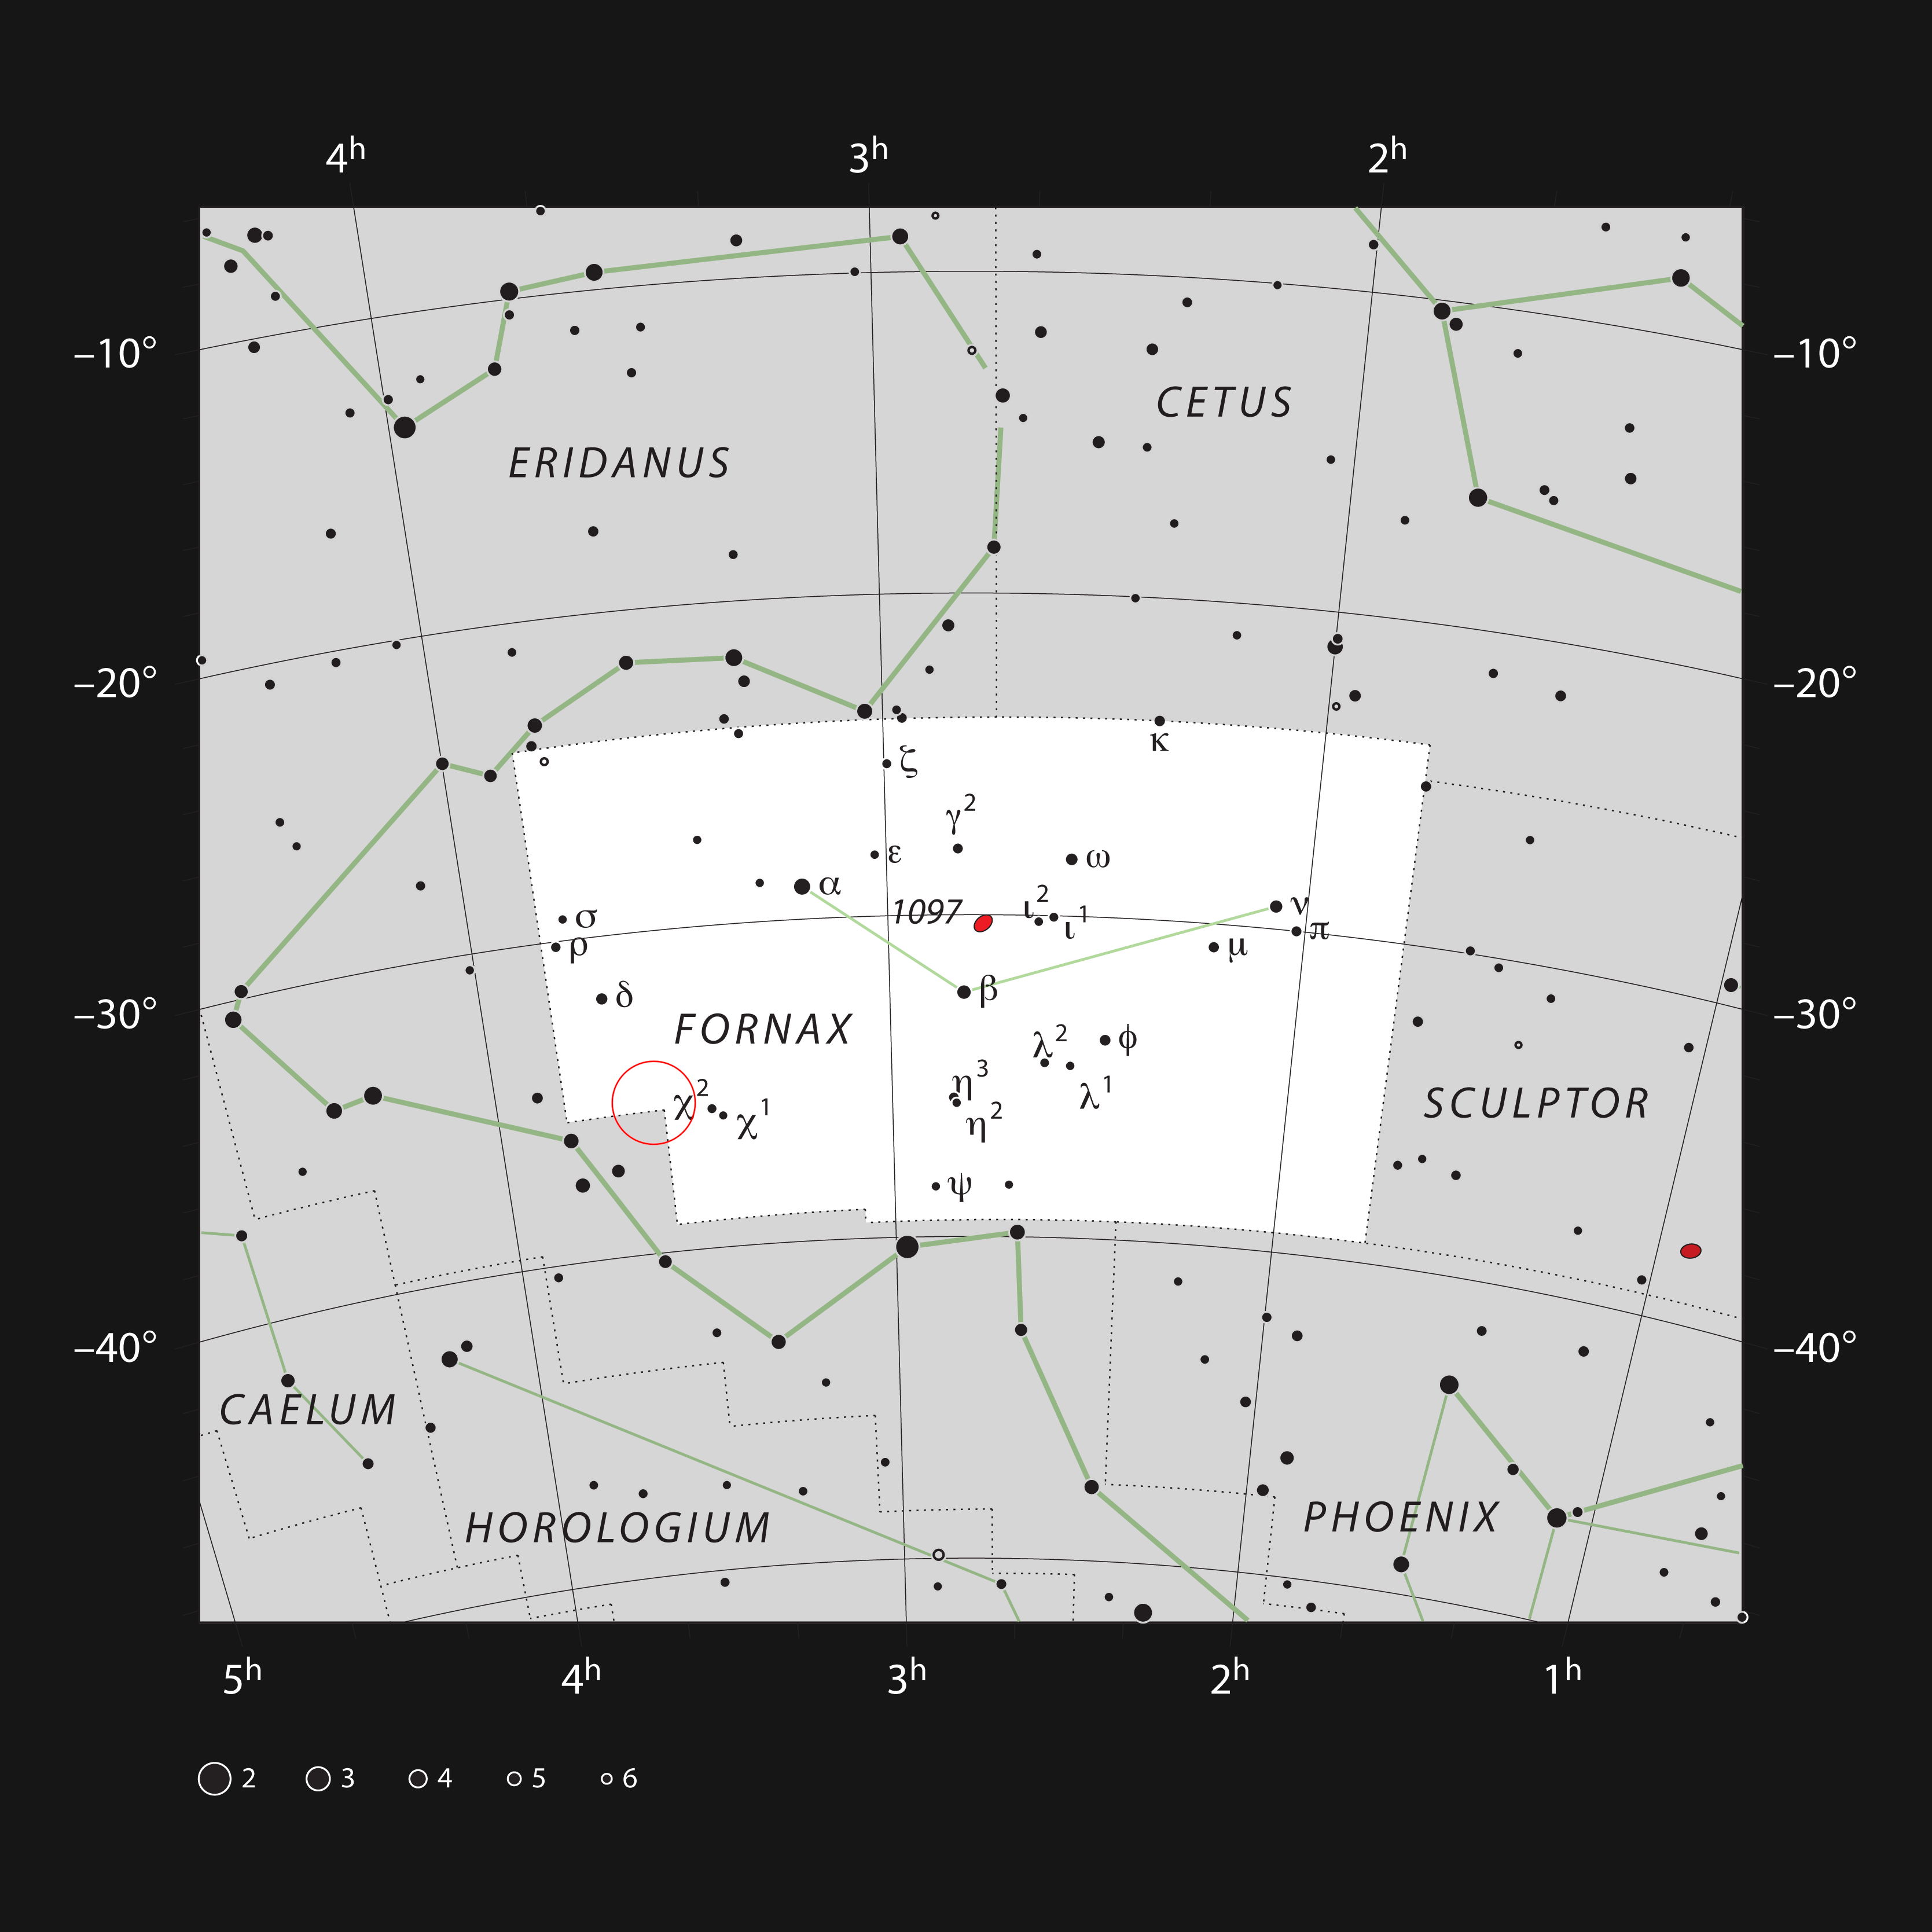

The location of the Fornax Galaxy Cluster

This chart shows the naked eye stars in the southern constellation of Fornax (The Furnace). Although the constellation is faint, it is host to the nearby Fornax Galaxy Cluster. The location of the cluster is indicated with a red circle. Many of the galaxies in this cluster are visible in a small telescope as faint smudges on the sky.

Credit: ESO, IAU and Sky & Telescope